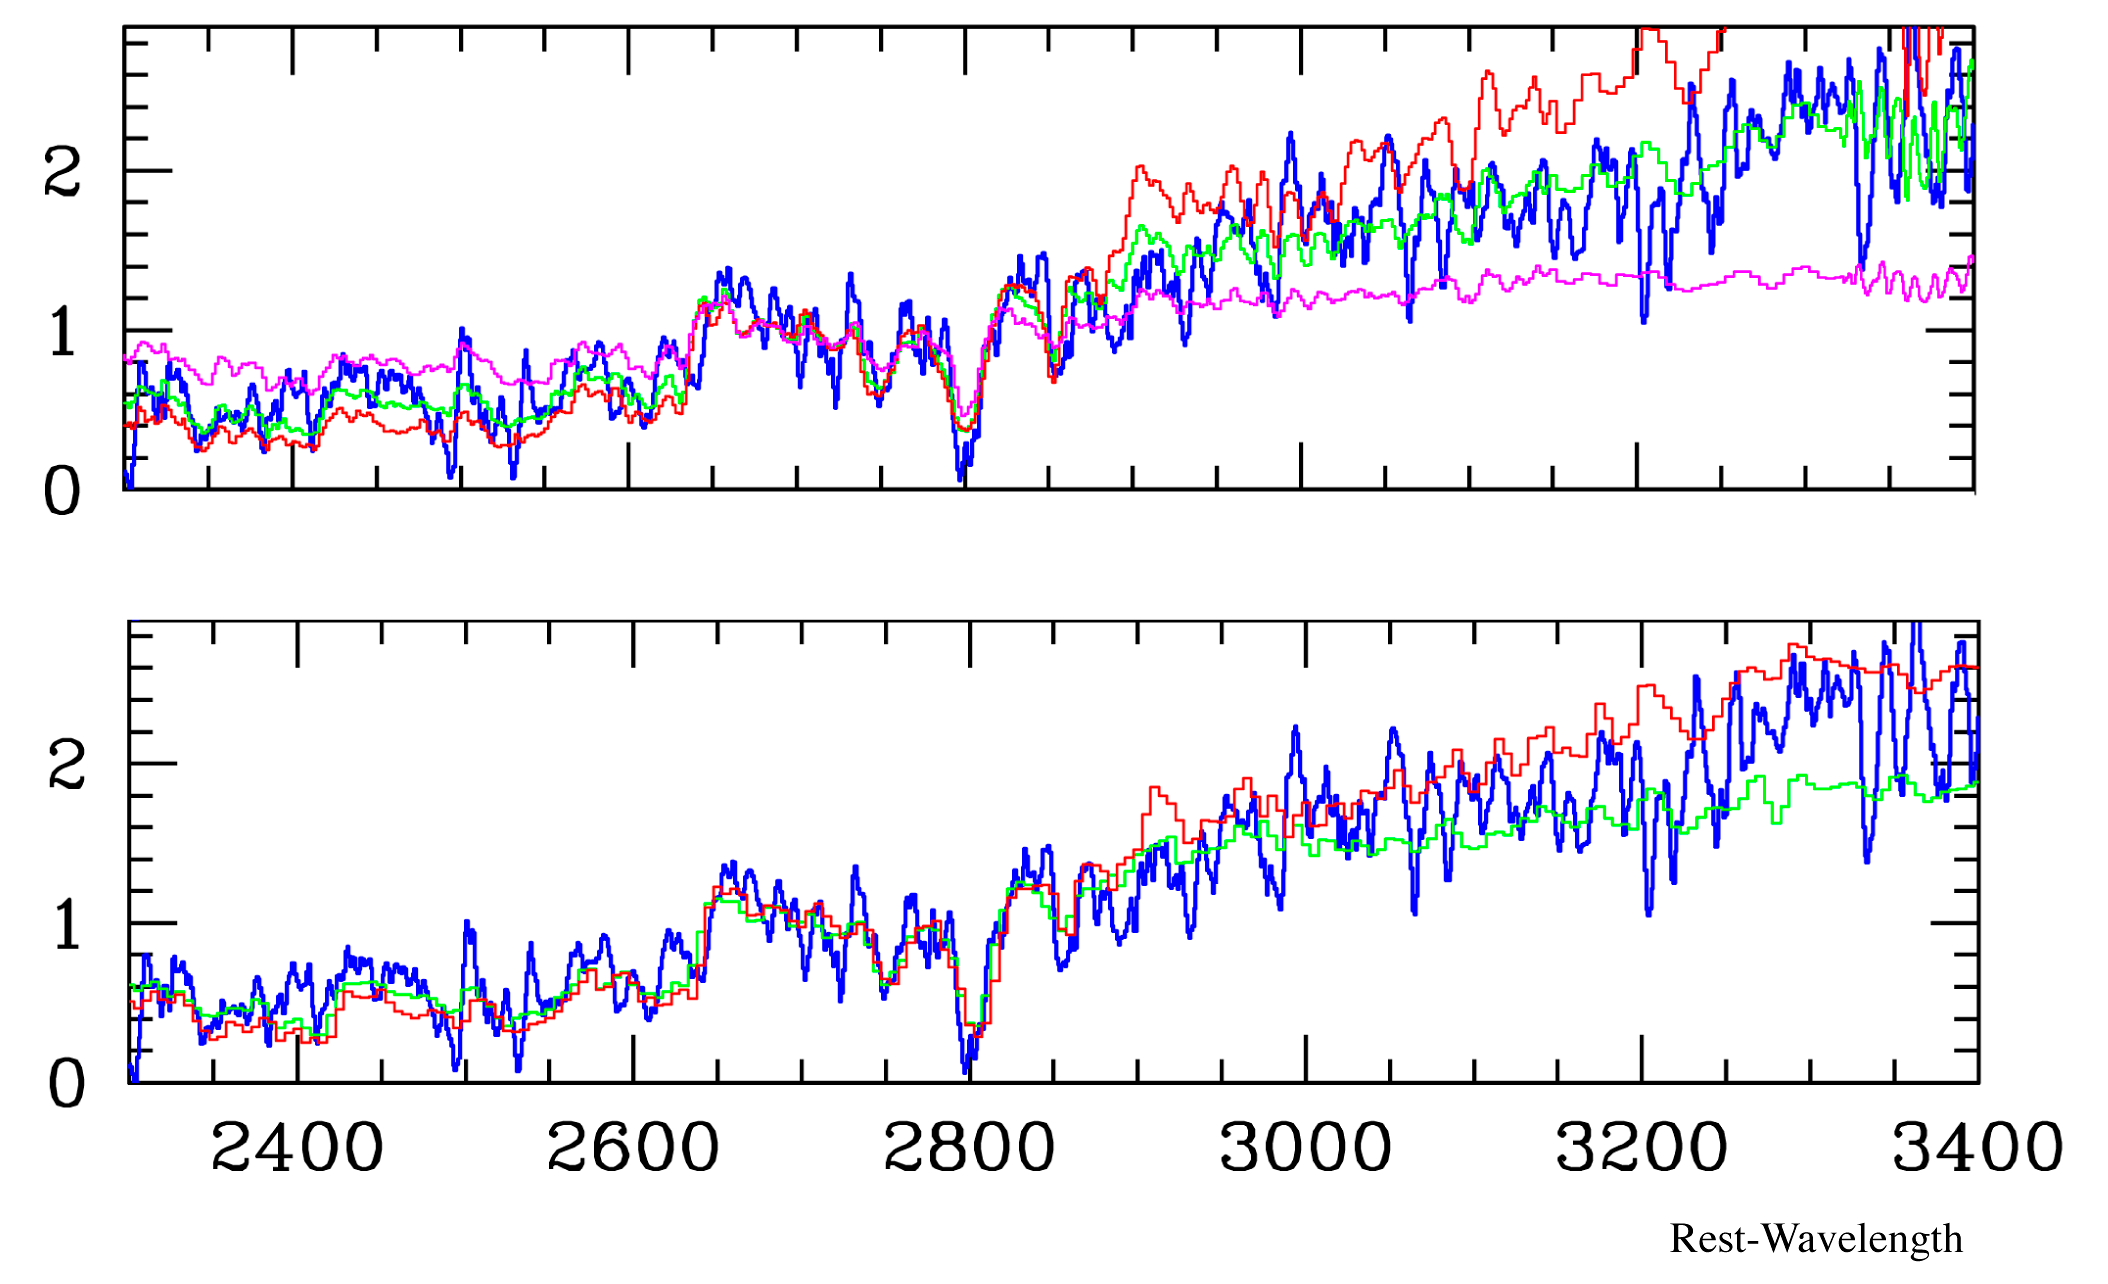

Averaged spectrum of old galaxies

Averaged spectrum (blue) of four old massive galaxies compared to a set of template spectra. The bottom compares it with the spectrum of a star having a surface temperature of 7200 degrees (green) and 6800 degrees (red), respectively. The upper graph makes a comparison with synthetic spectra of simulated simple stellar populations with ages of 500, 1,100 and 3,000 million years. This figure demonstrates that the newly found galaxies mostly contain old low-mass stars and must have formed between 1,000 and 2,000 million years earlier than the epoch at which they are now seen.

Credit: ESO